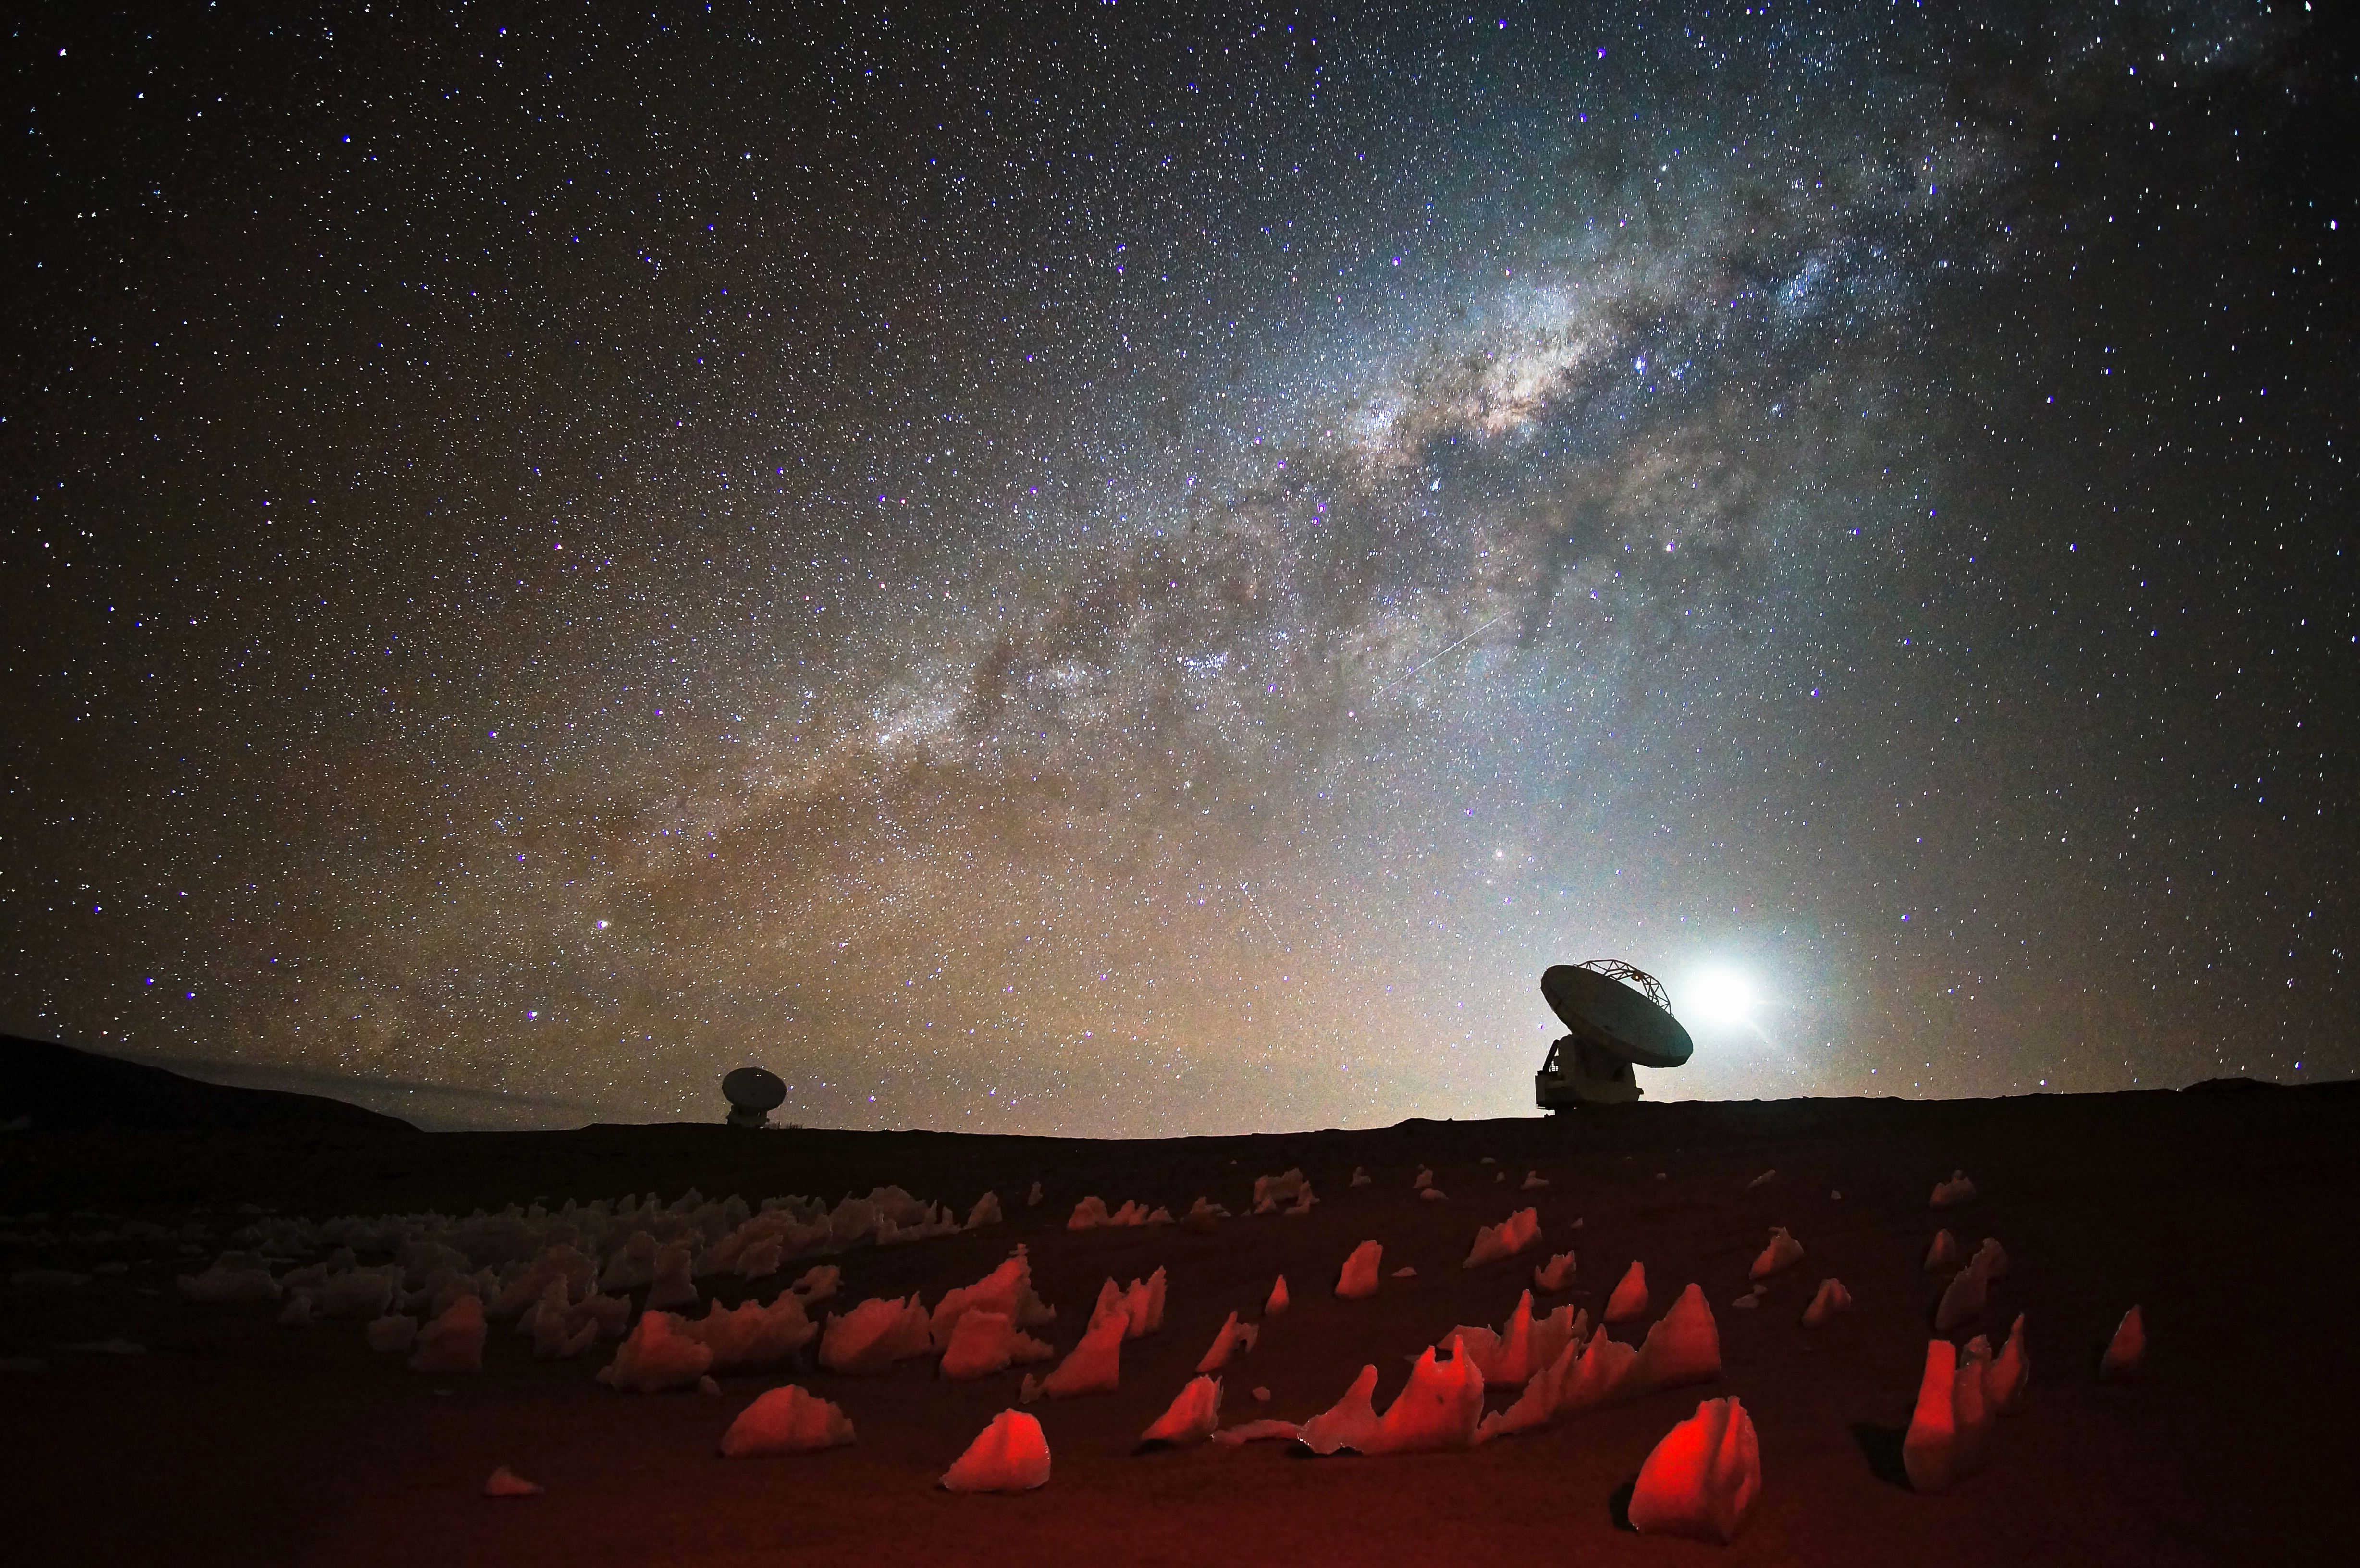

Antennas under the Milkyway

A clear view of the Milkyway with the antennas.

Credit: Pablo Carrillo (ESO/NAOJ/NRAO)